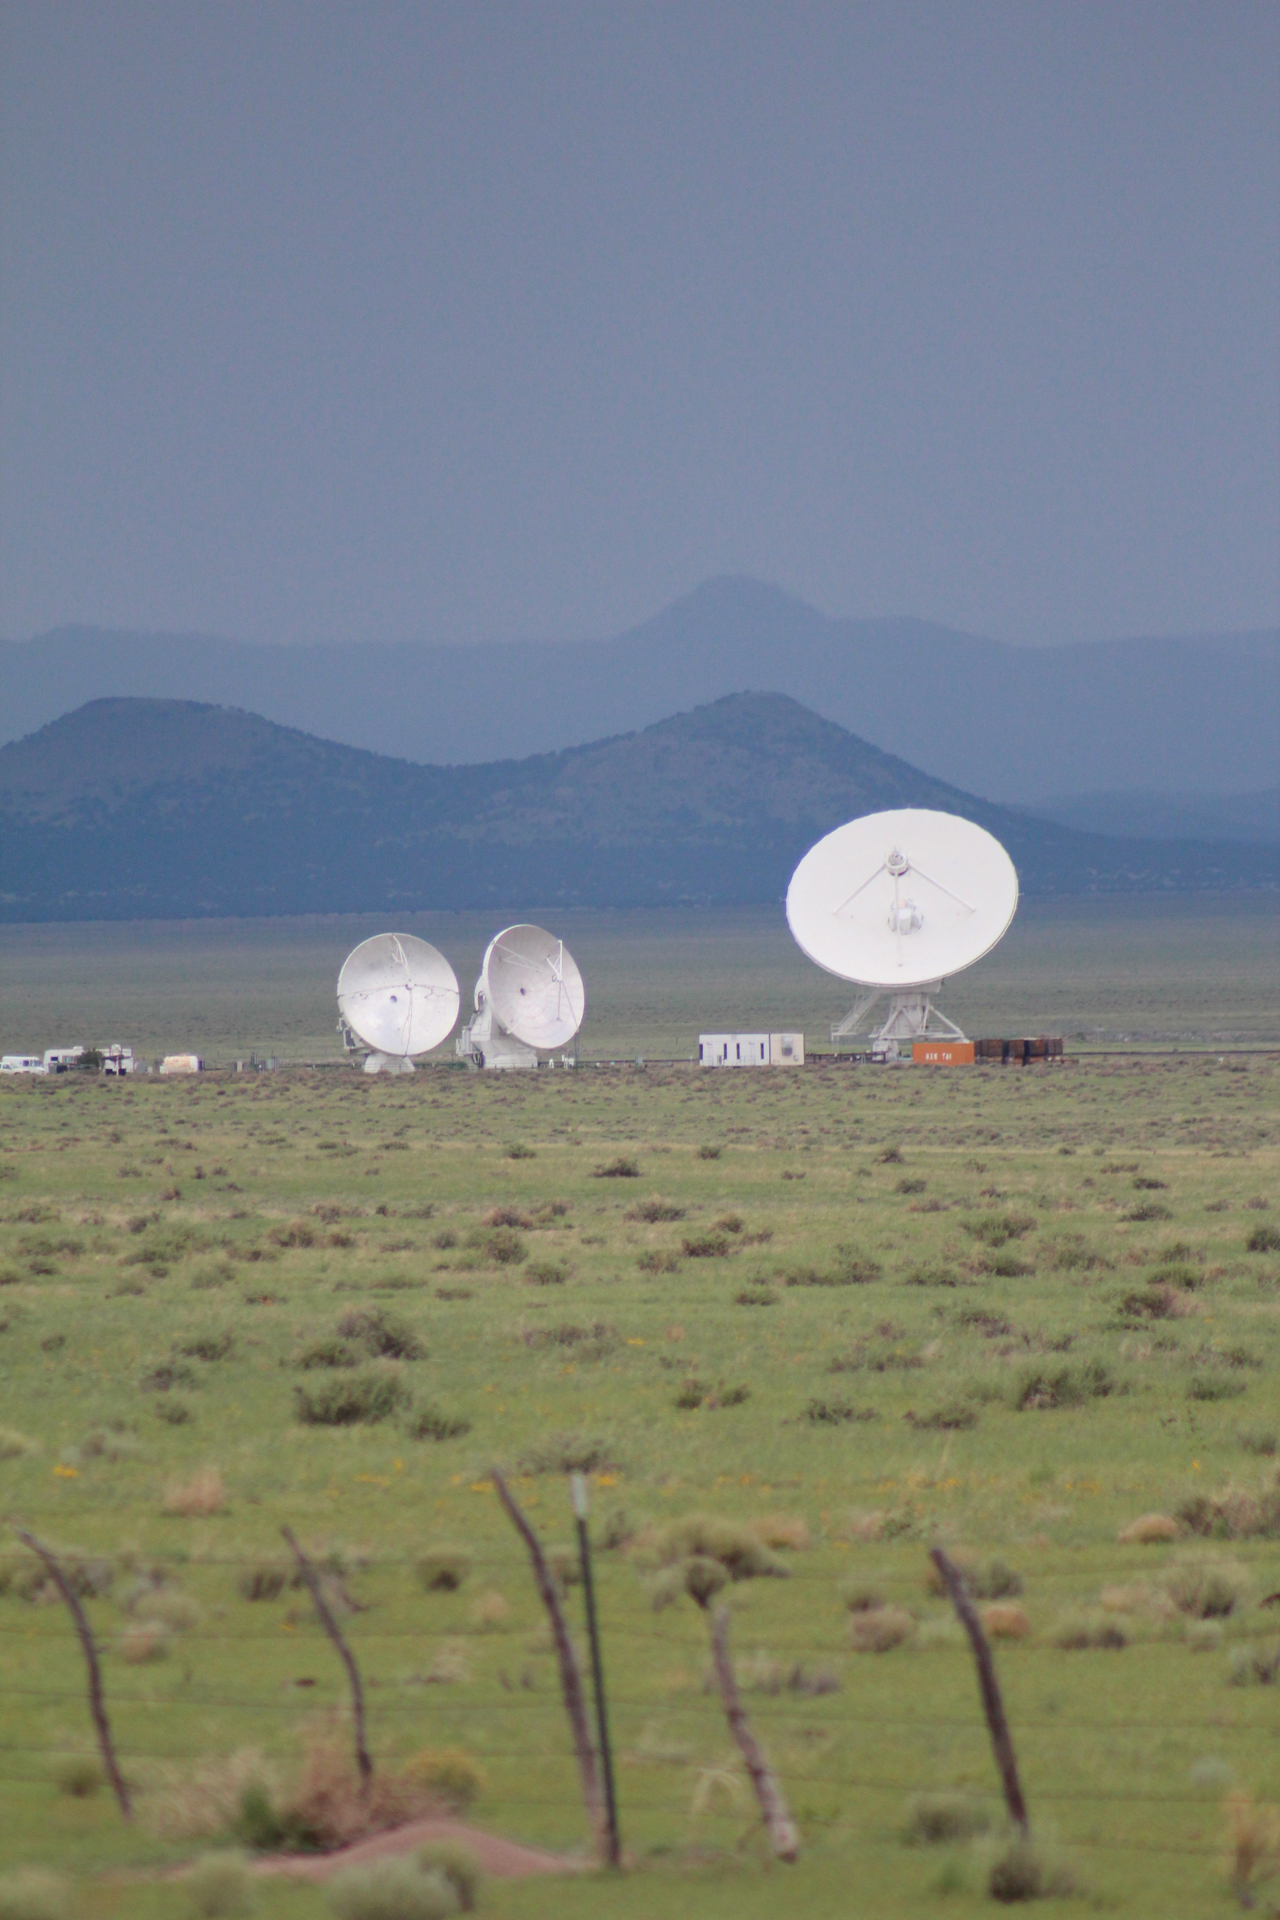

VLA Antenna Dwarfs ALMA Antennas

Credit: NRAO/AUI/NSF